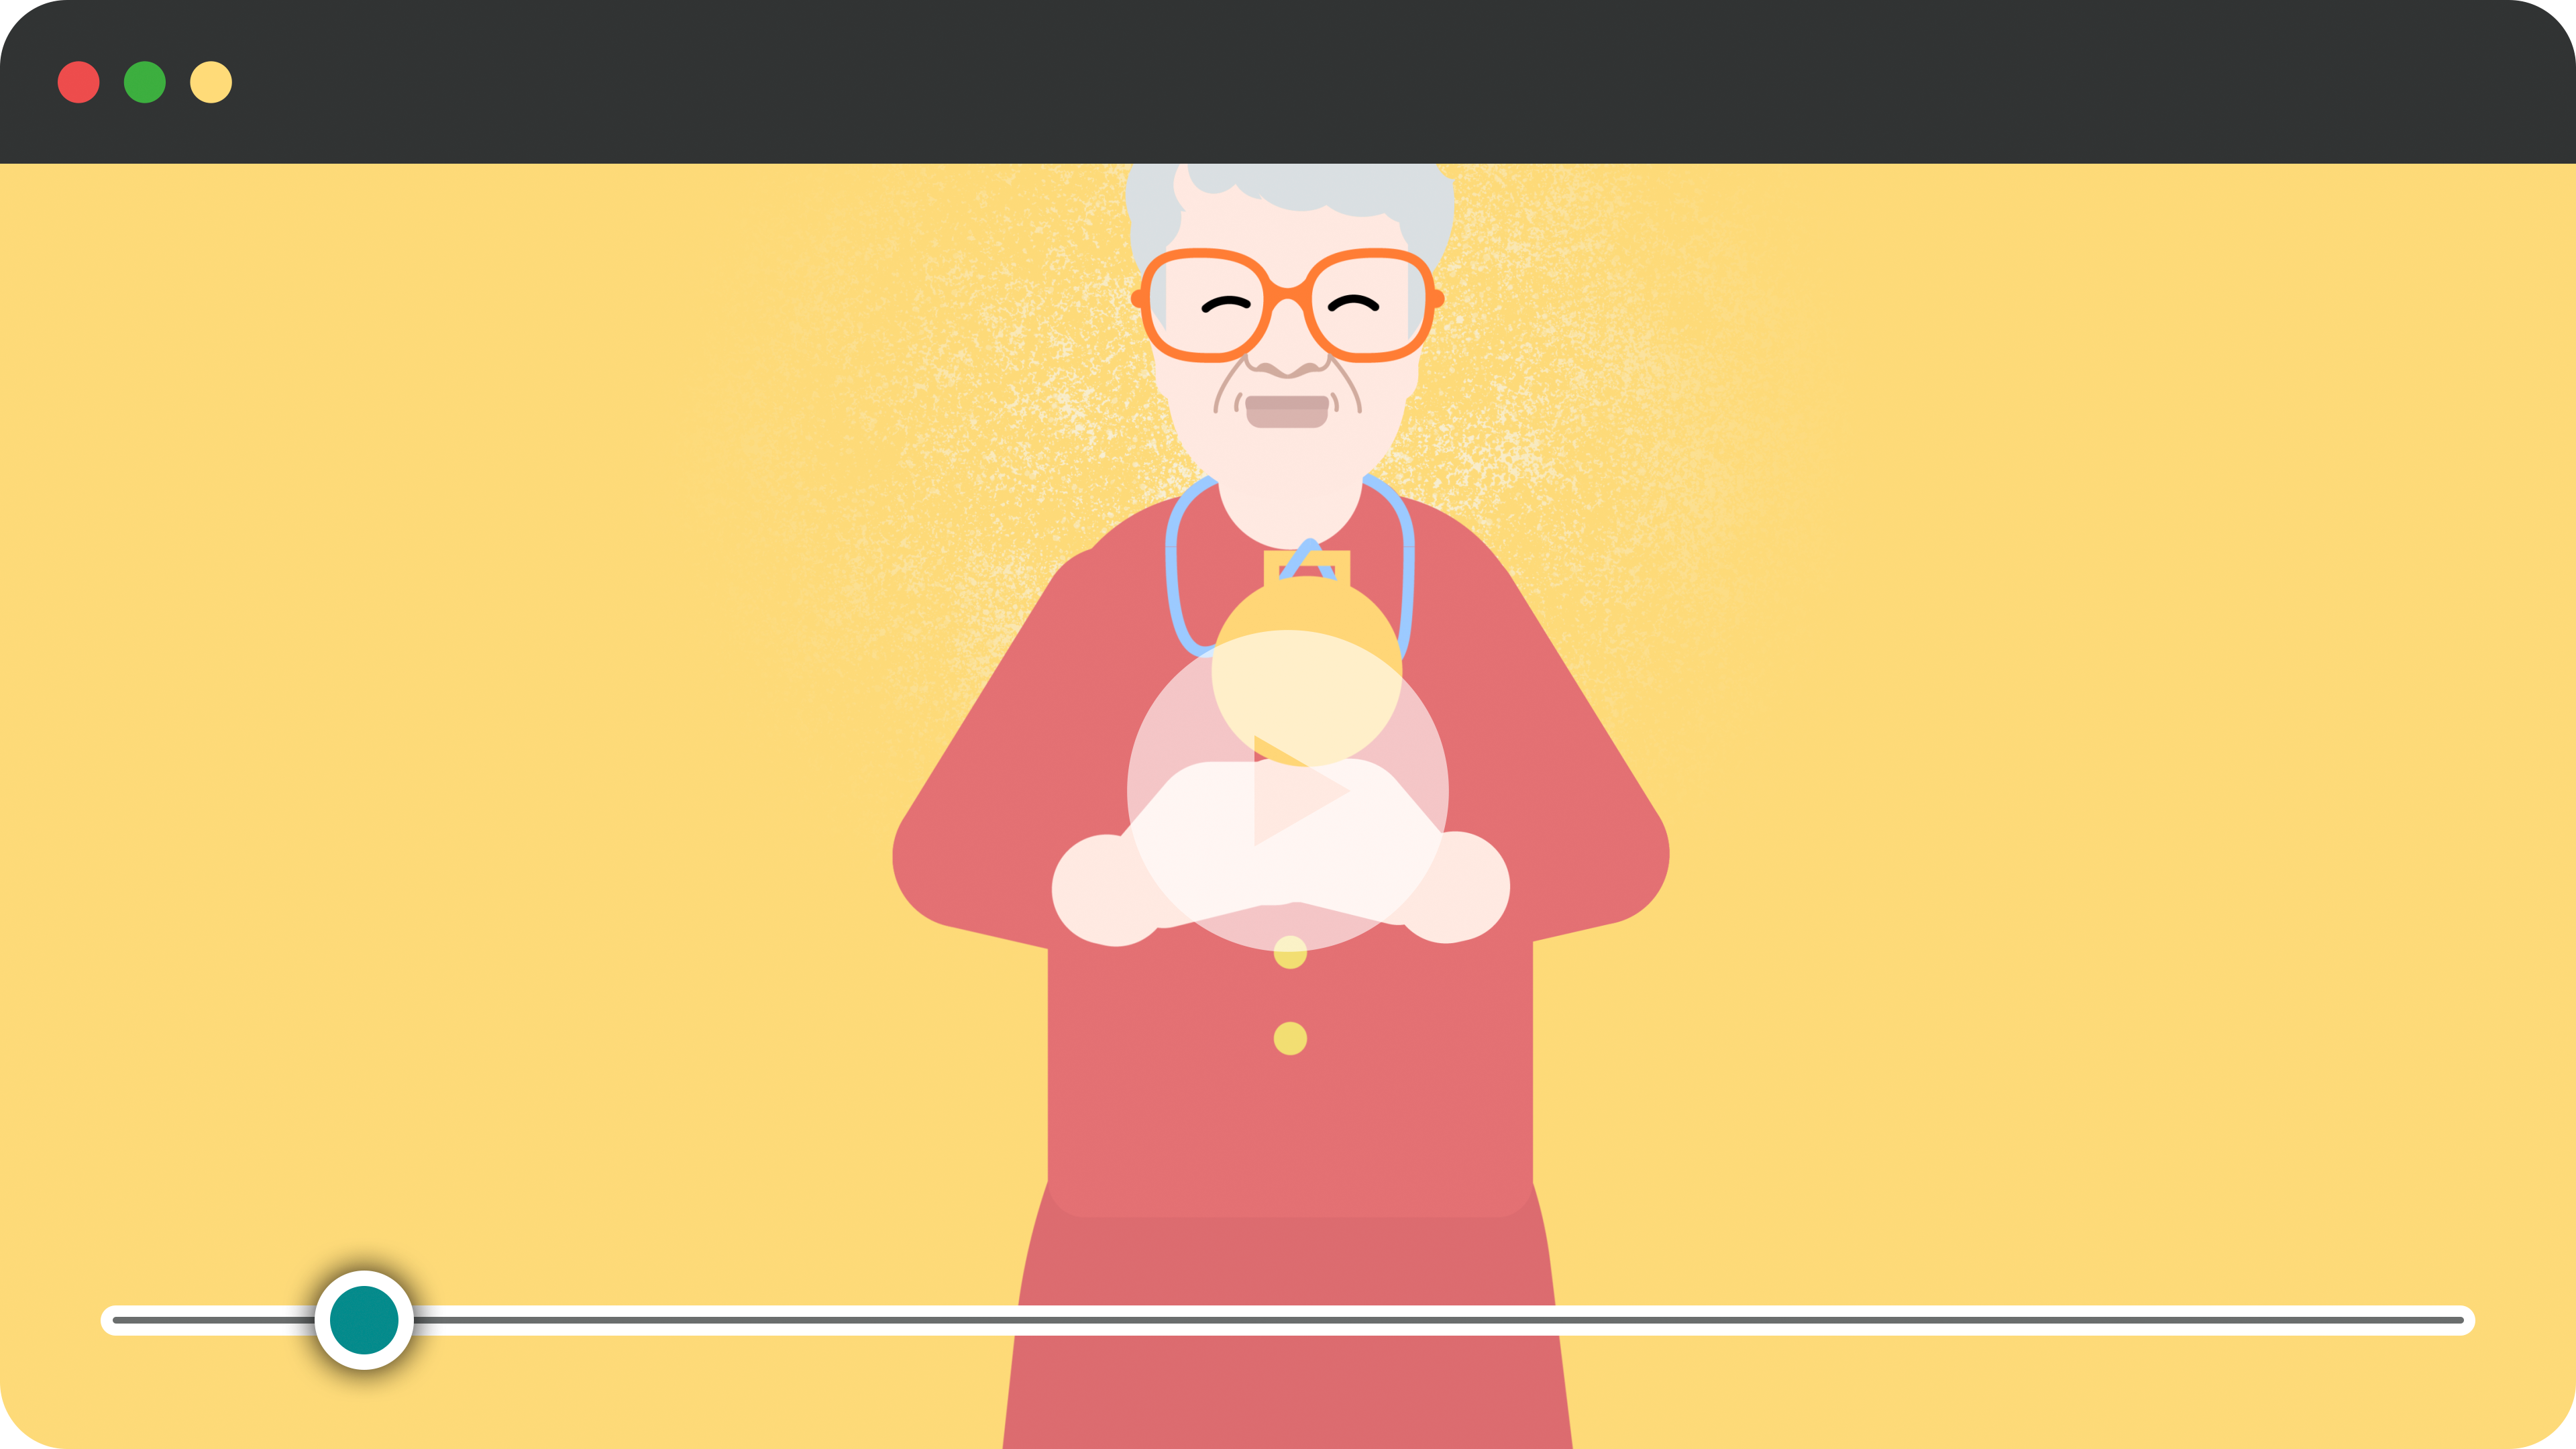

Frame from an Animation of Vera C. Rubin

A frame from an animation of Vera C. Rubin.

Credit: RubinObs/NOIRLab/SLAC/NSF/DOE/AURA/J. Pinto